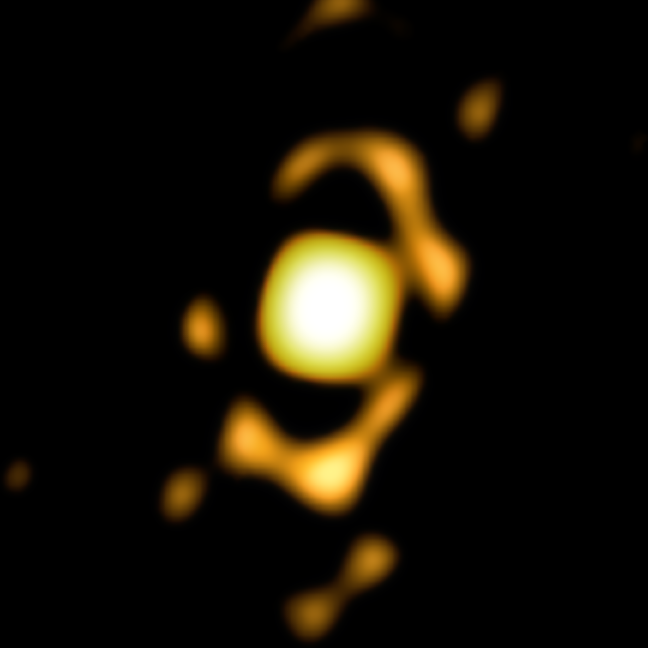

The centre of the Toby Jug Nebula

This image, taken with ESO’s Very Large Telescope Interferometer (VLTI) shows the central region of the Toby Jug Nebula.

Credit: ESO/Ohnaka et al.